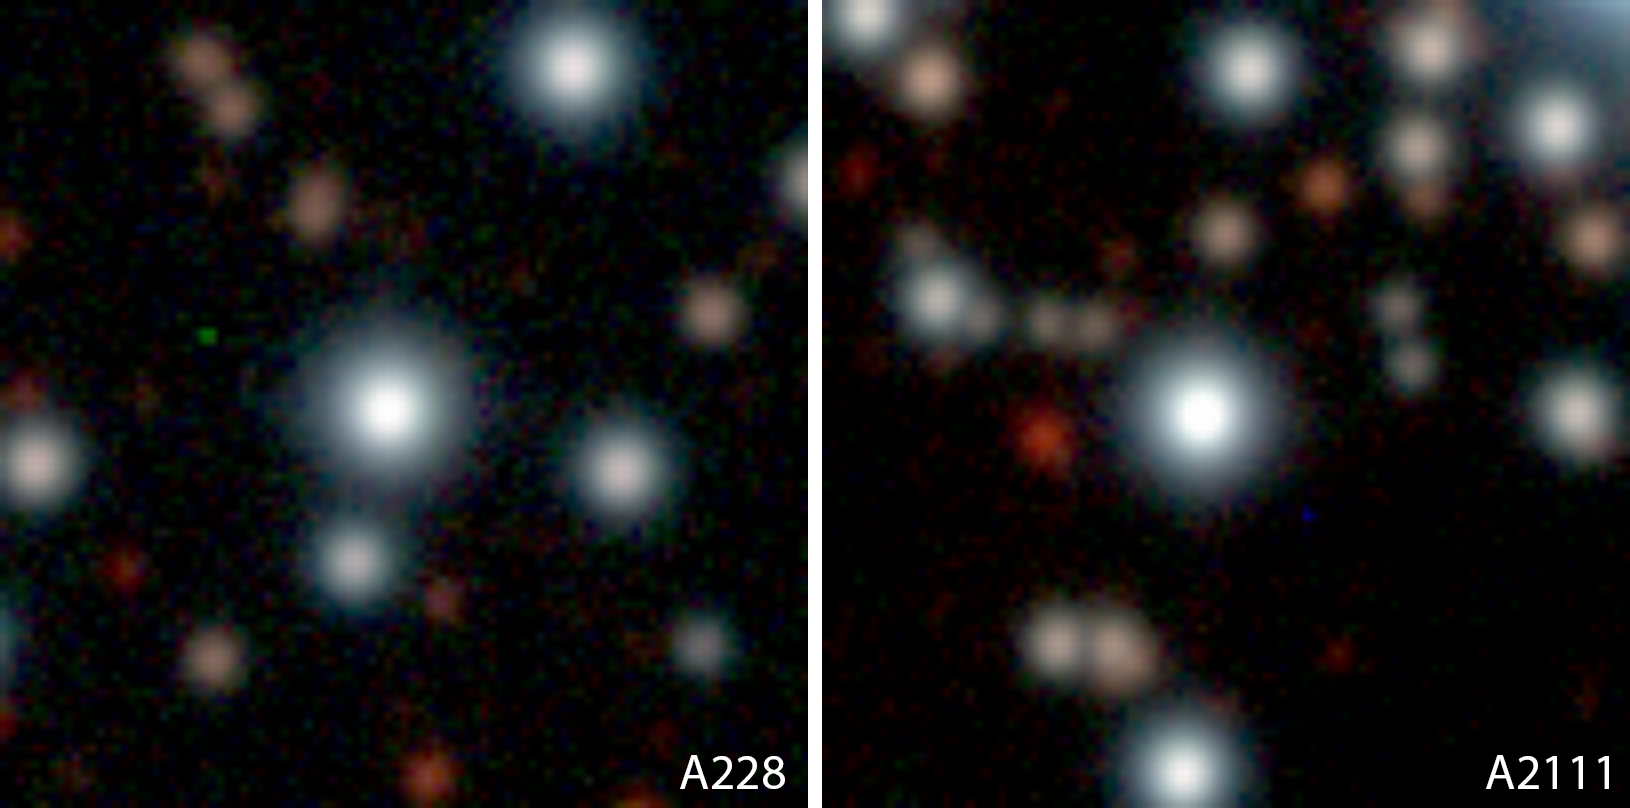

Turn-off stars A0228 and A2111 in NGC 6397

Two stars in the globular cluster NGC 6397 for which spectra were obtained with the UVES spectrometer on the VLT (at the centre of the fields shown). The photos have been extracted from an image of NGC 6397 taken by the Wide-Field-Imager (WFI) camera at the 2.2-m ESO/MPI telescope at the ESO La Silla Observatory.

Credit: ESO